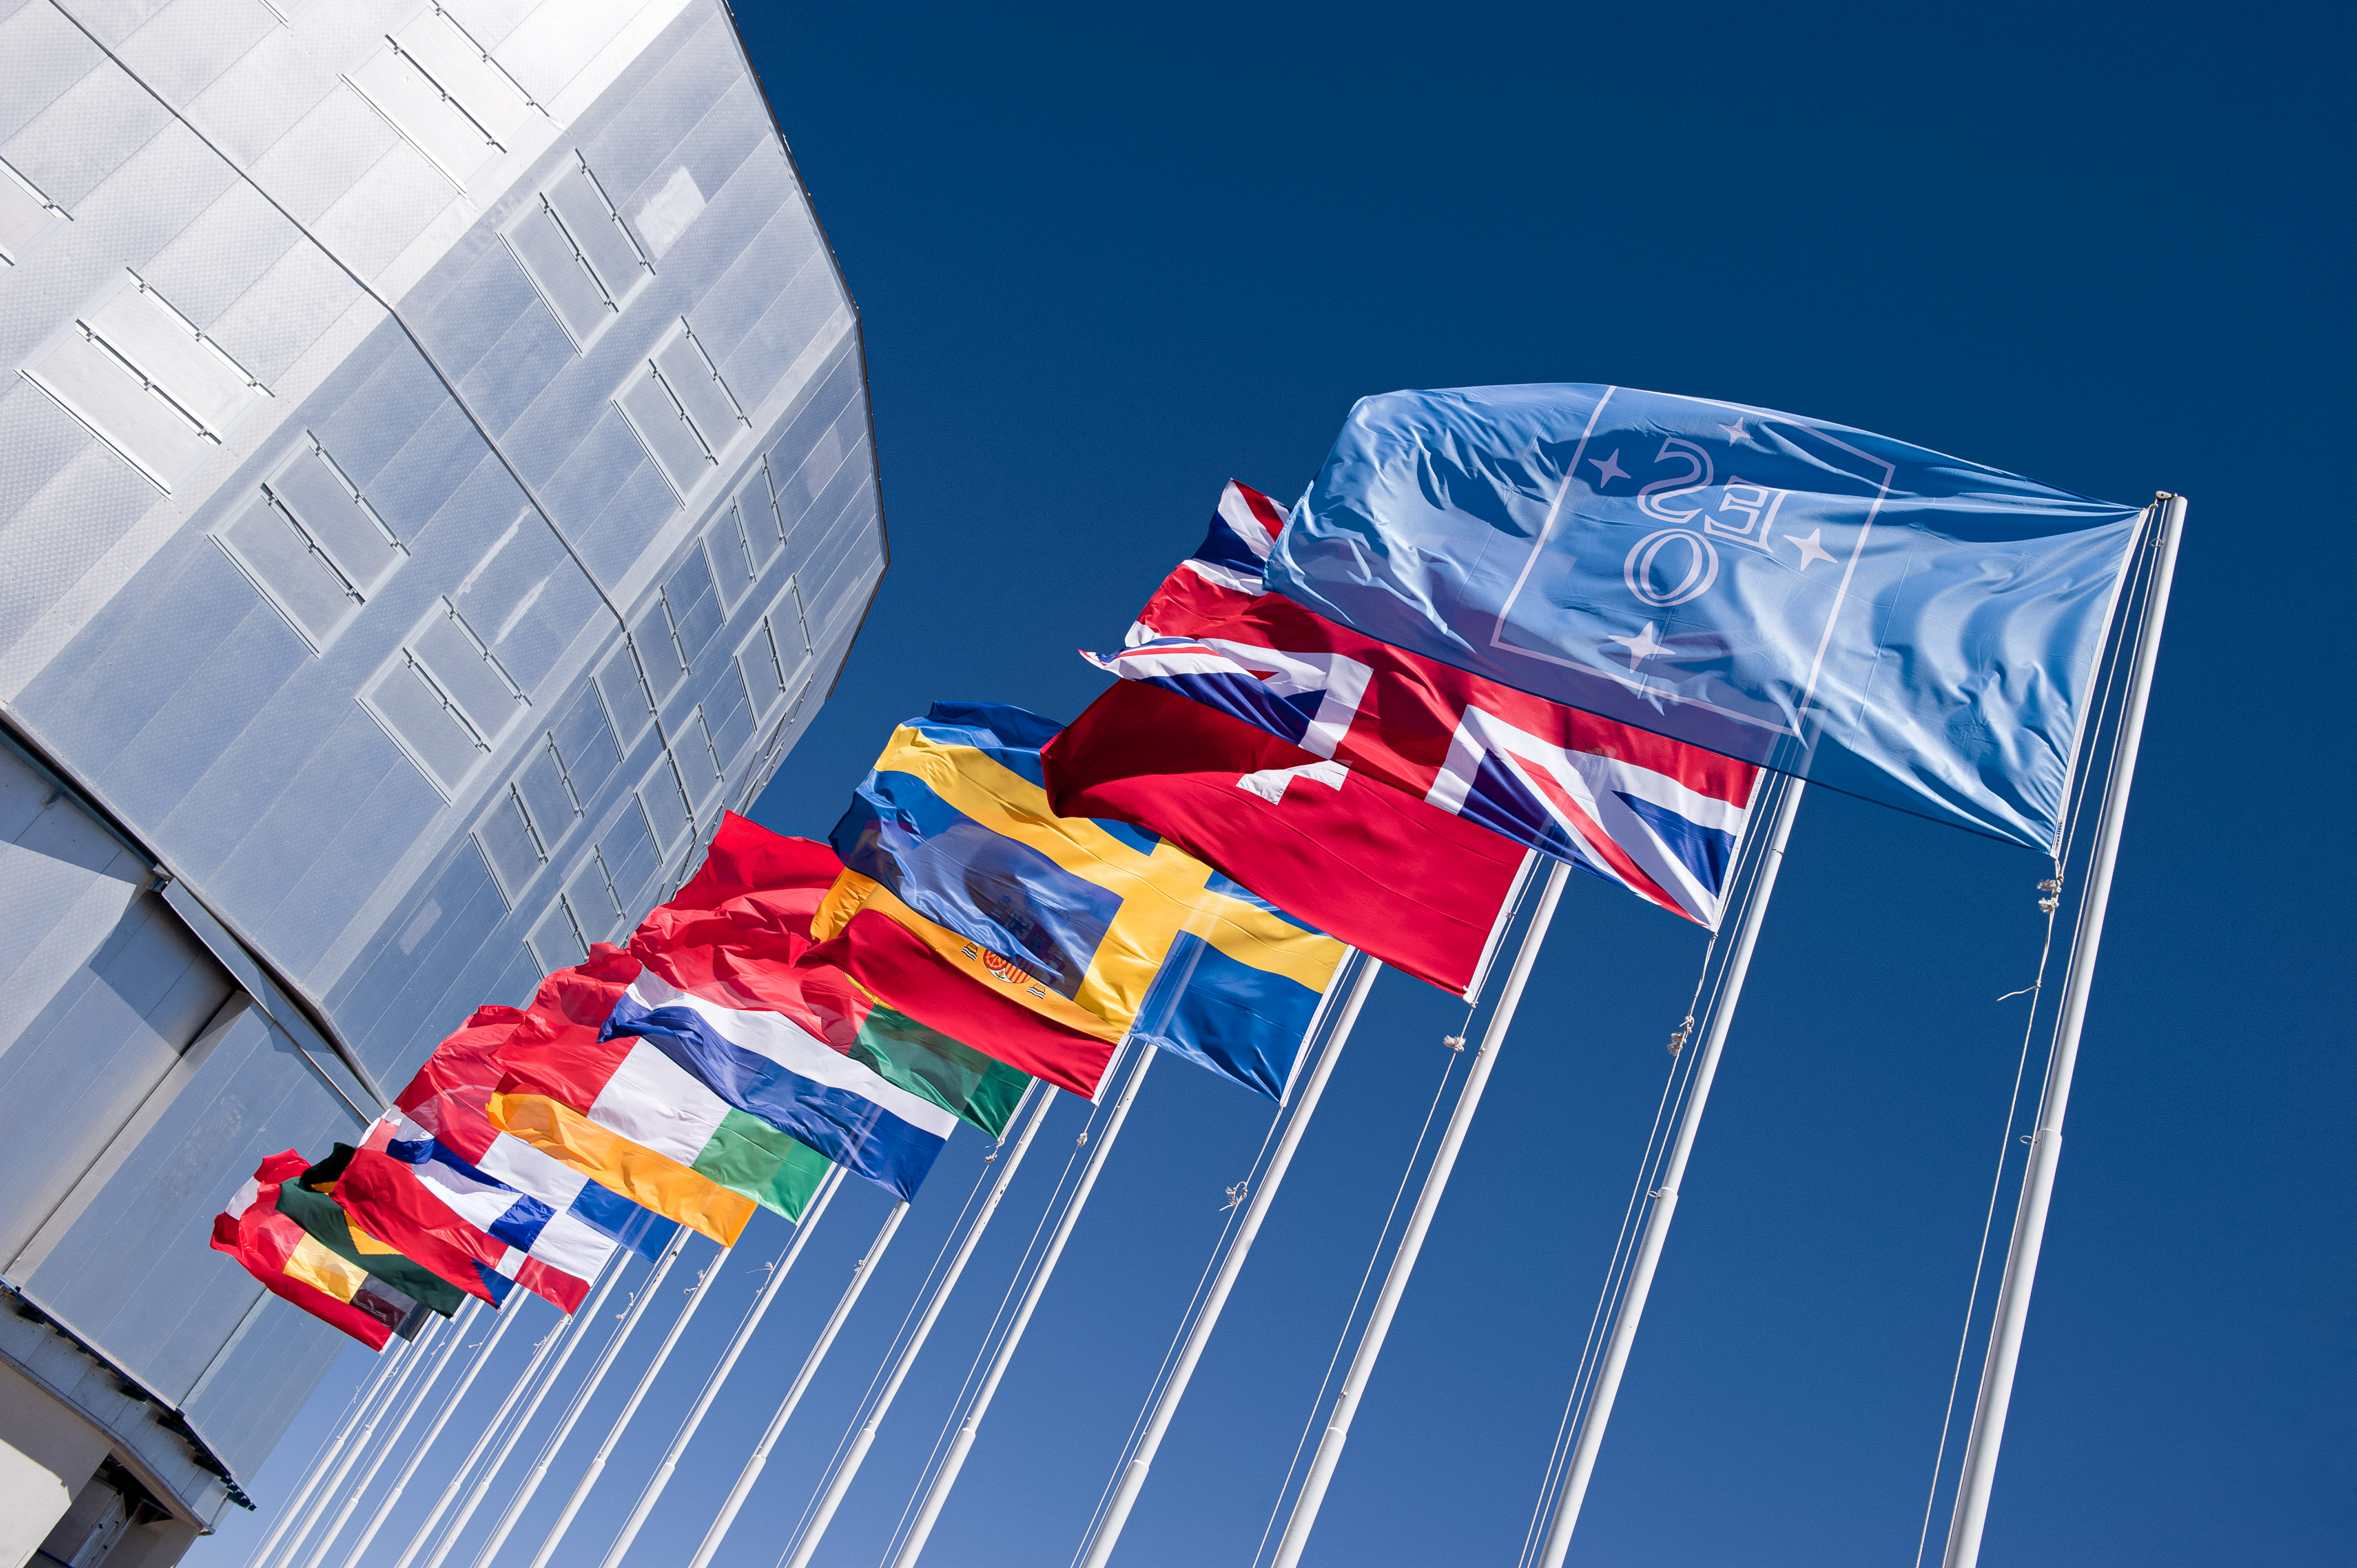

Flags atop Cerro Paranal

The blue ESO flag and the flags of the ESO Member States (as of 2014) fly in front of the VLT Unit Telescope 1 (Antu) atop Cerro Paranal, northern Chile.

Credit: ESO/M. Alexander